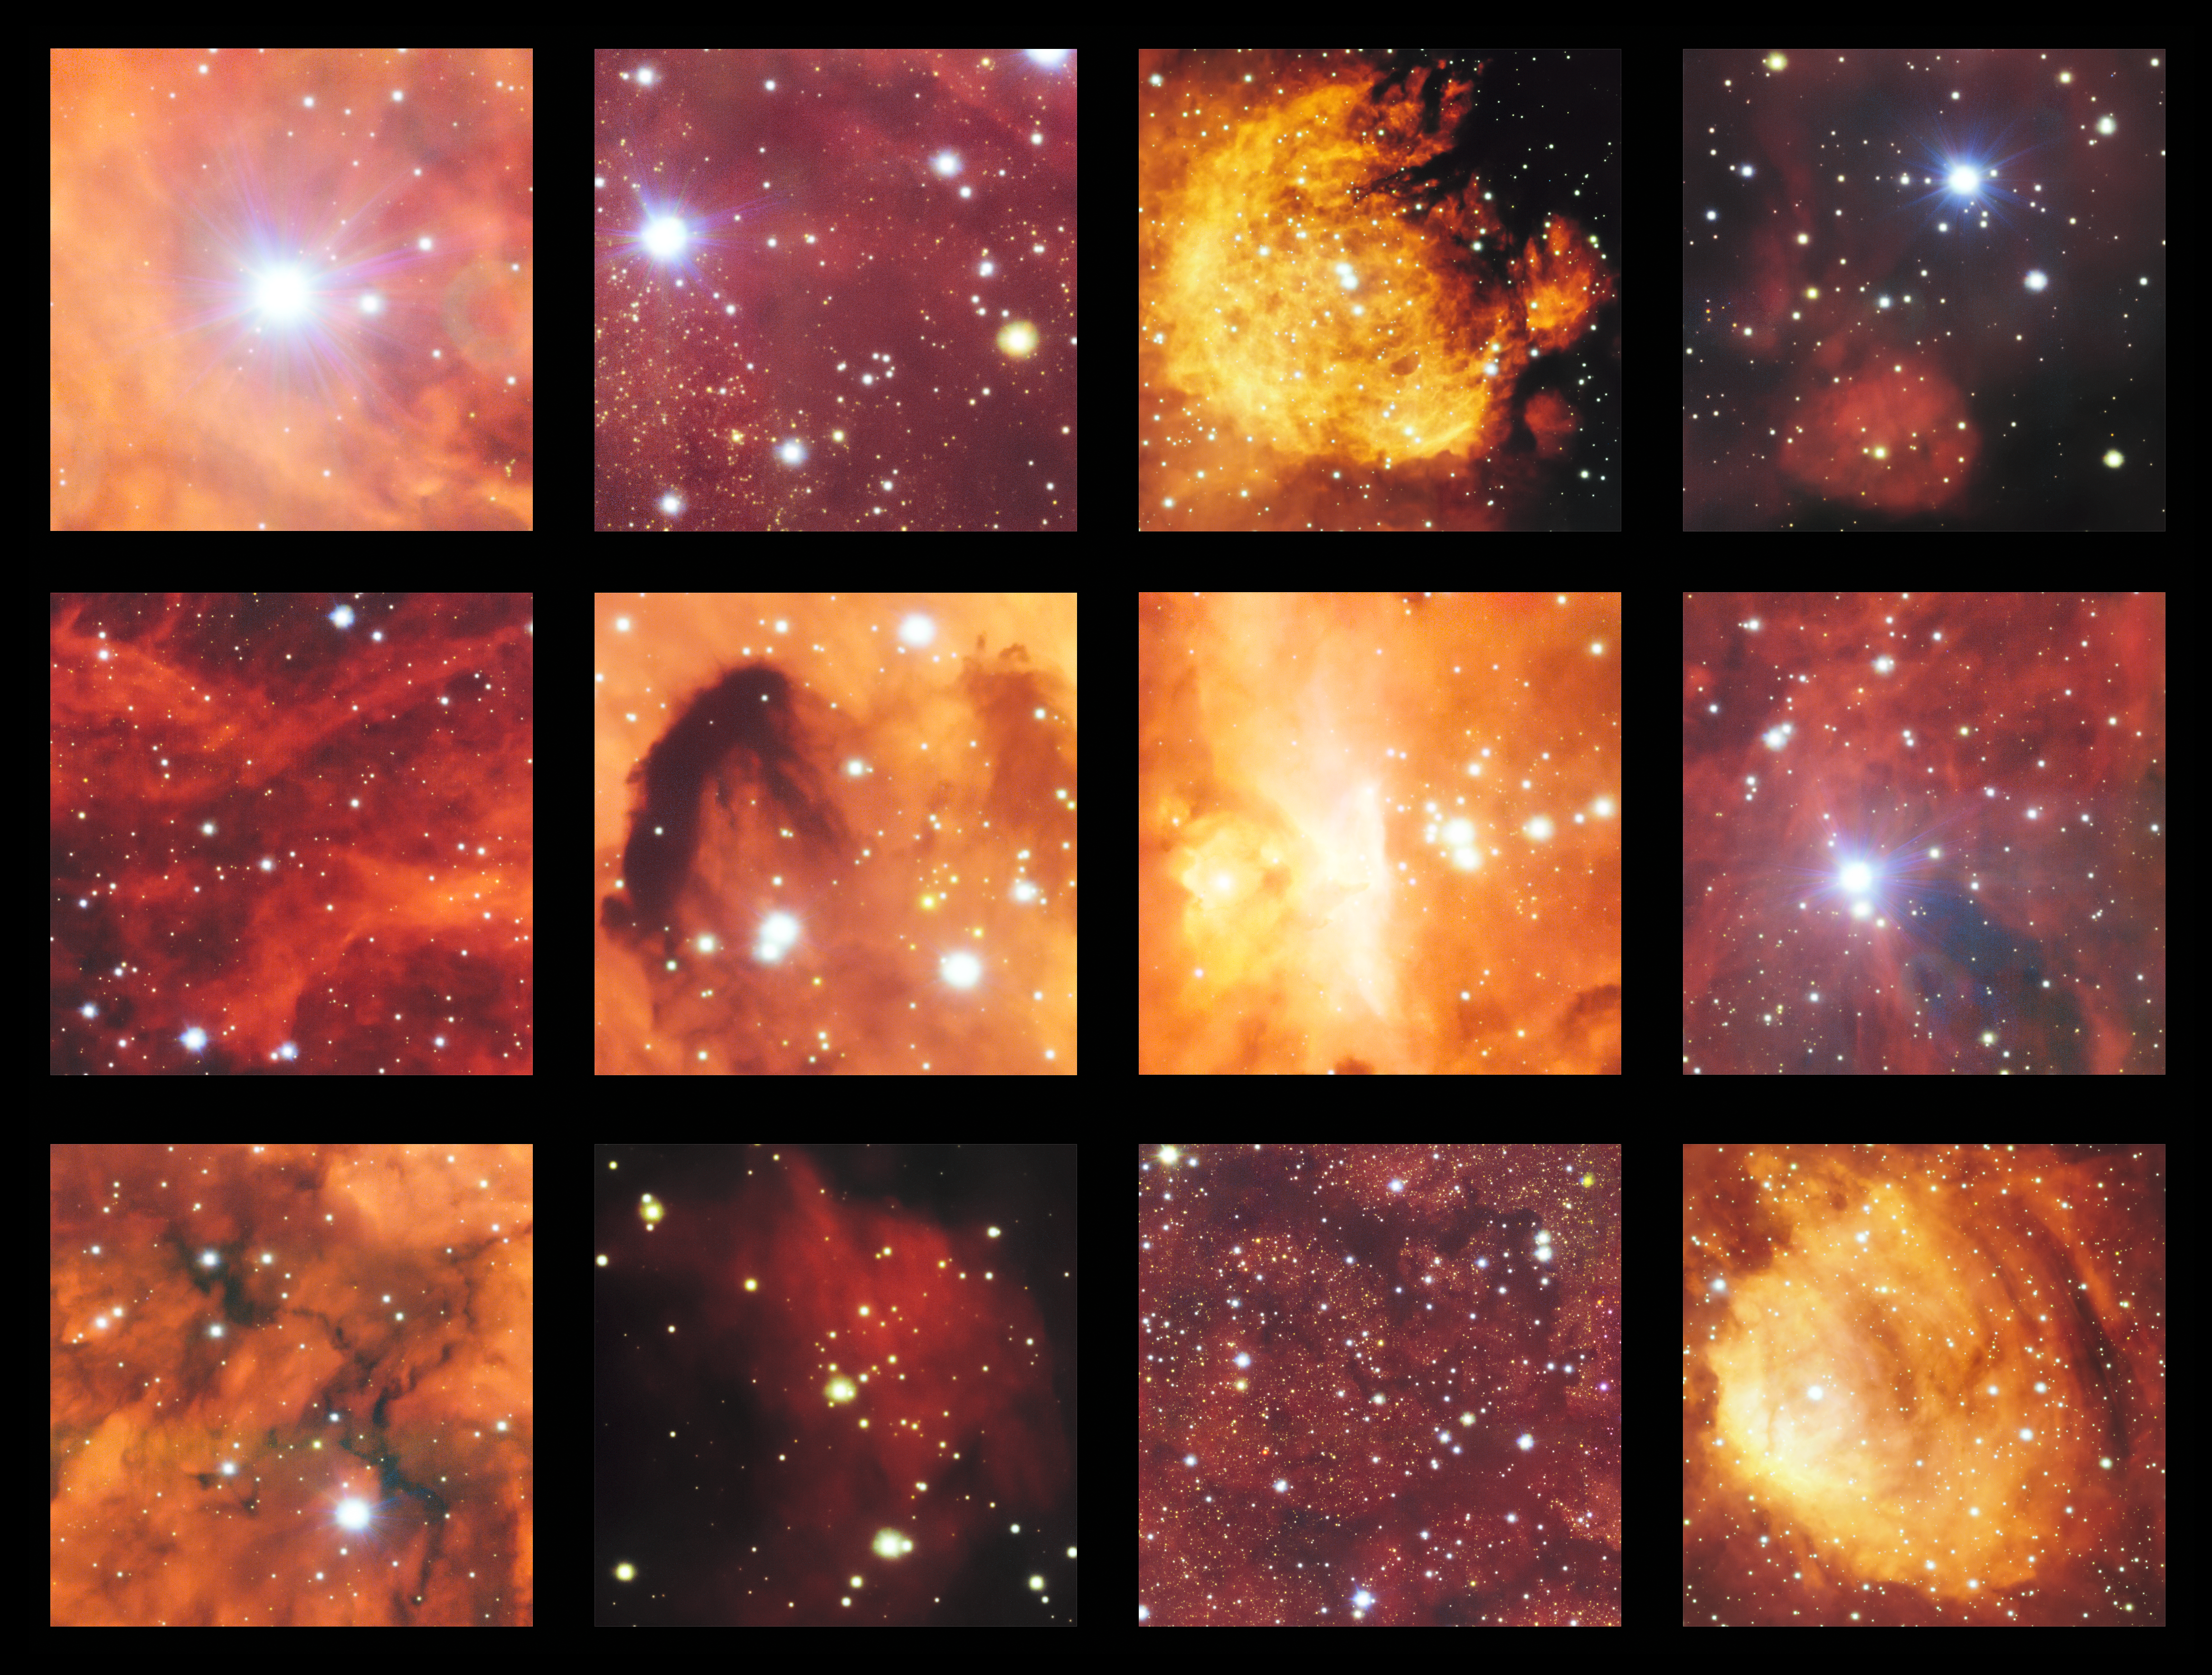

Highlights from VST image of Cat’s Paw and Lobster Nebulae

This montage shows a few of the highlights from a spectacular image from the VLT Survey Telescope showing the Cat’s Paw Nebula (NGC 6334) and the Lobster Nebula (NGC 6357). This part of the sky contains active regions of star formation where hot young stars make their surrounding clouds of hydrogen glow with a characteristic red colour. There are also clouds of dark dust in this rich celestial landscape.

Credit: ESO